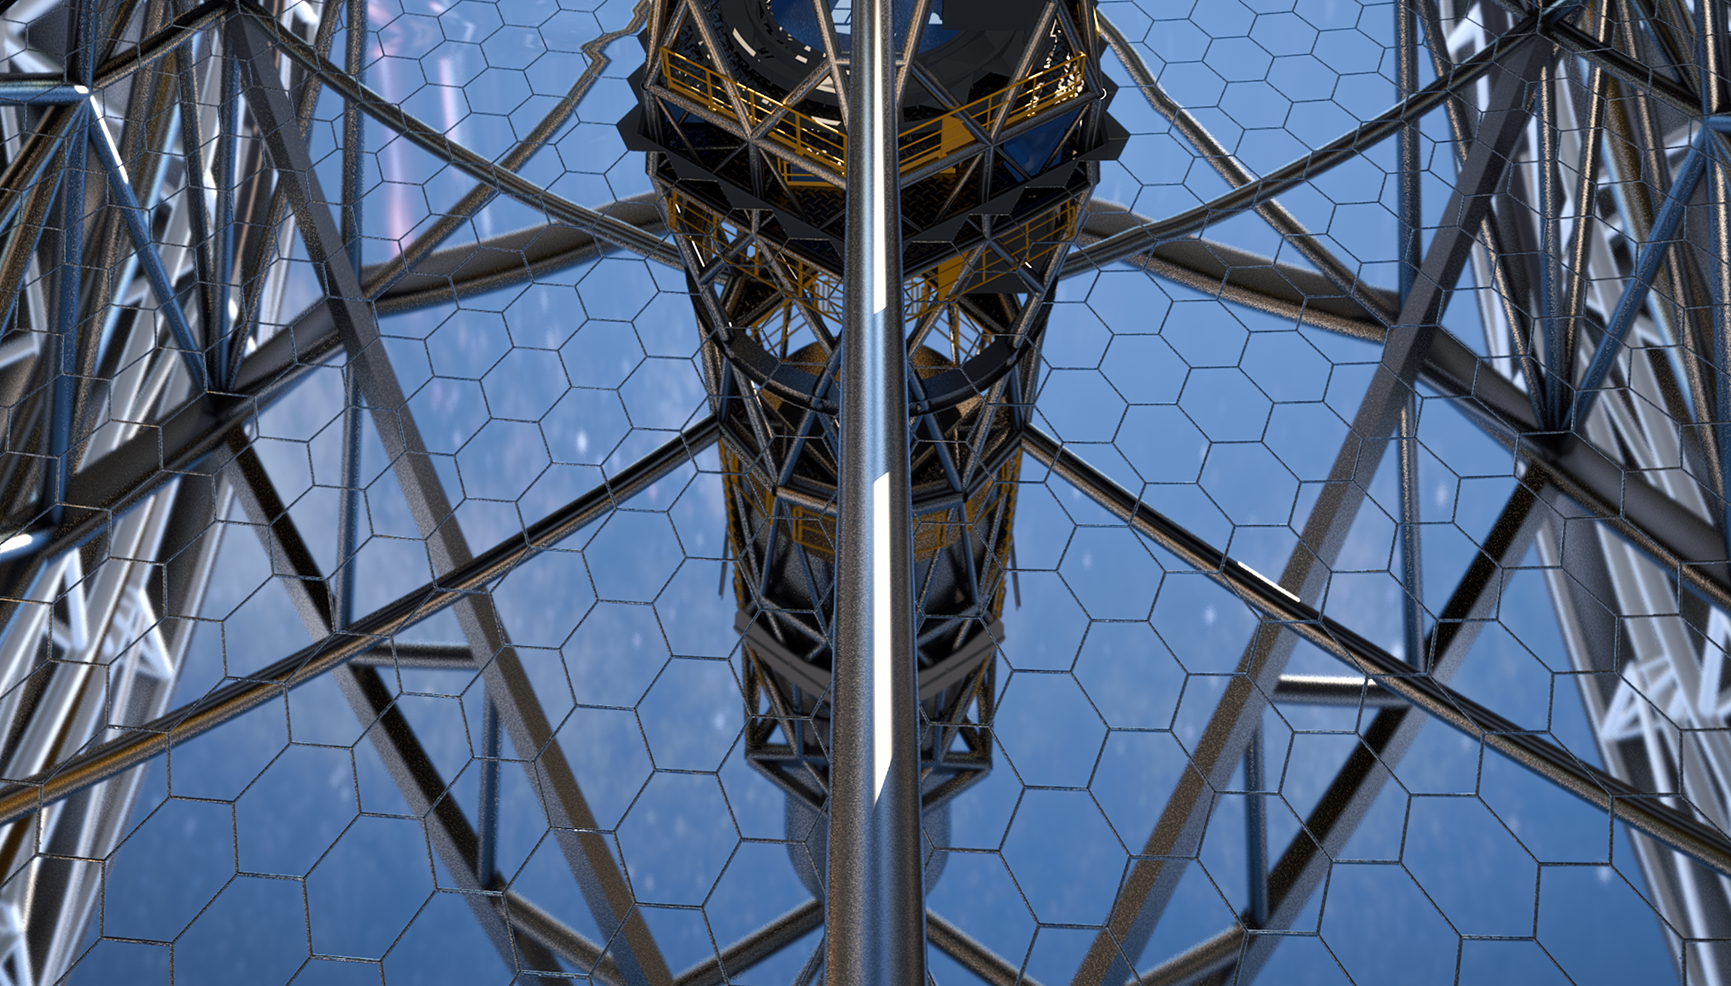

Close-up of ELT primary mirror (artist's impression)

This artist’s rendering of the ELT primary mirror is based on the detailed construction design for the telescope.

Credit: ESO/L. Calçada/ACe Consortium